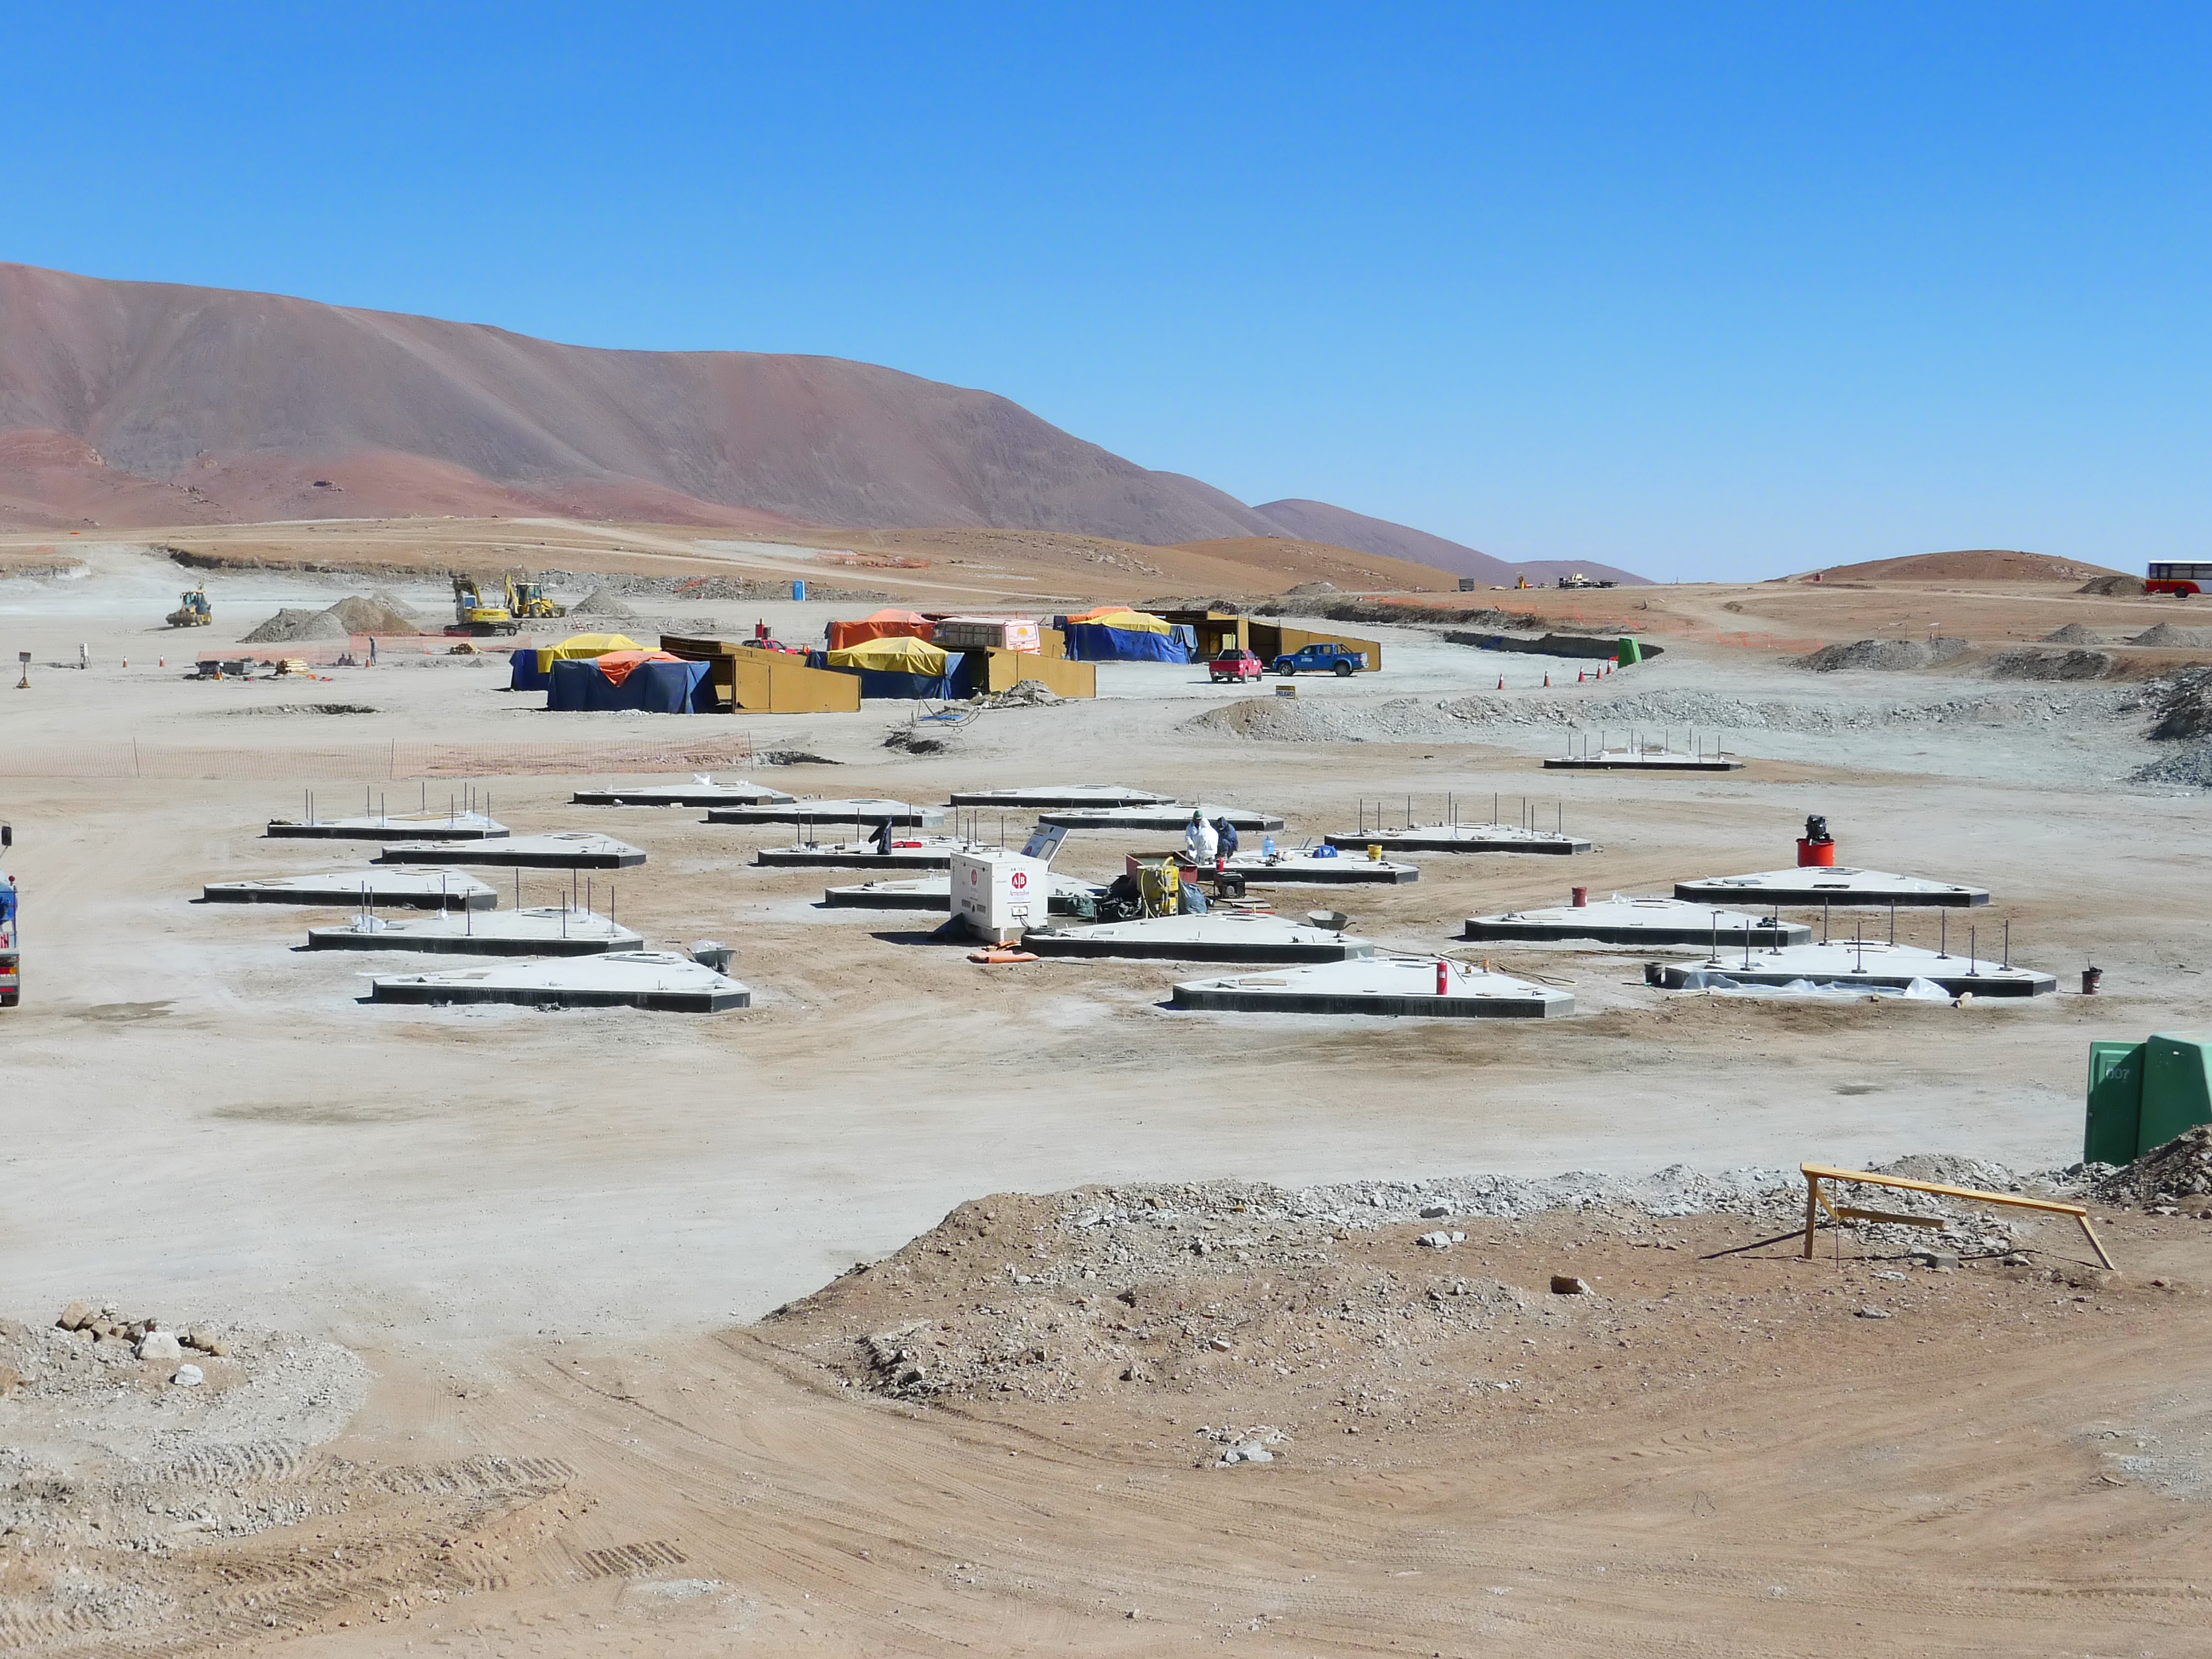

Antenna foundations for ALMA's Atacama compact array

View of the antenna foundations for ALMA's Atacama Compact Array, at the Array Operations Site (AOS), currently under construction on the Chajnantor plateau, at 5000 metres altitude in the Chilean Andes, some 50 km east of San Pedro de Atacama. ALMA is a single telescope of revolutionary design, composed of a main array of fifty 12-metre antennas and an additional compact array of four 12-metre and twelve 7-metre antennas. ALMA is the largest astronomical project in existence and the most powerful submillimetre-wavelength radio telescope in the world.

Credit: ALMA (ESO/NAOJ/NRAO)